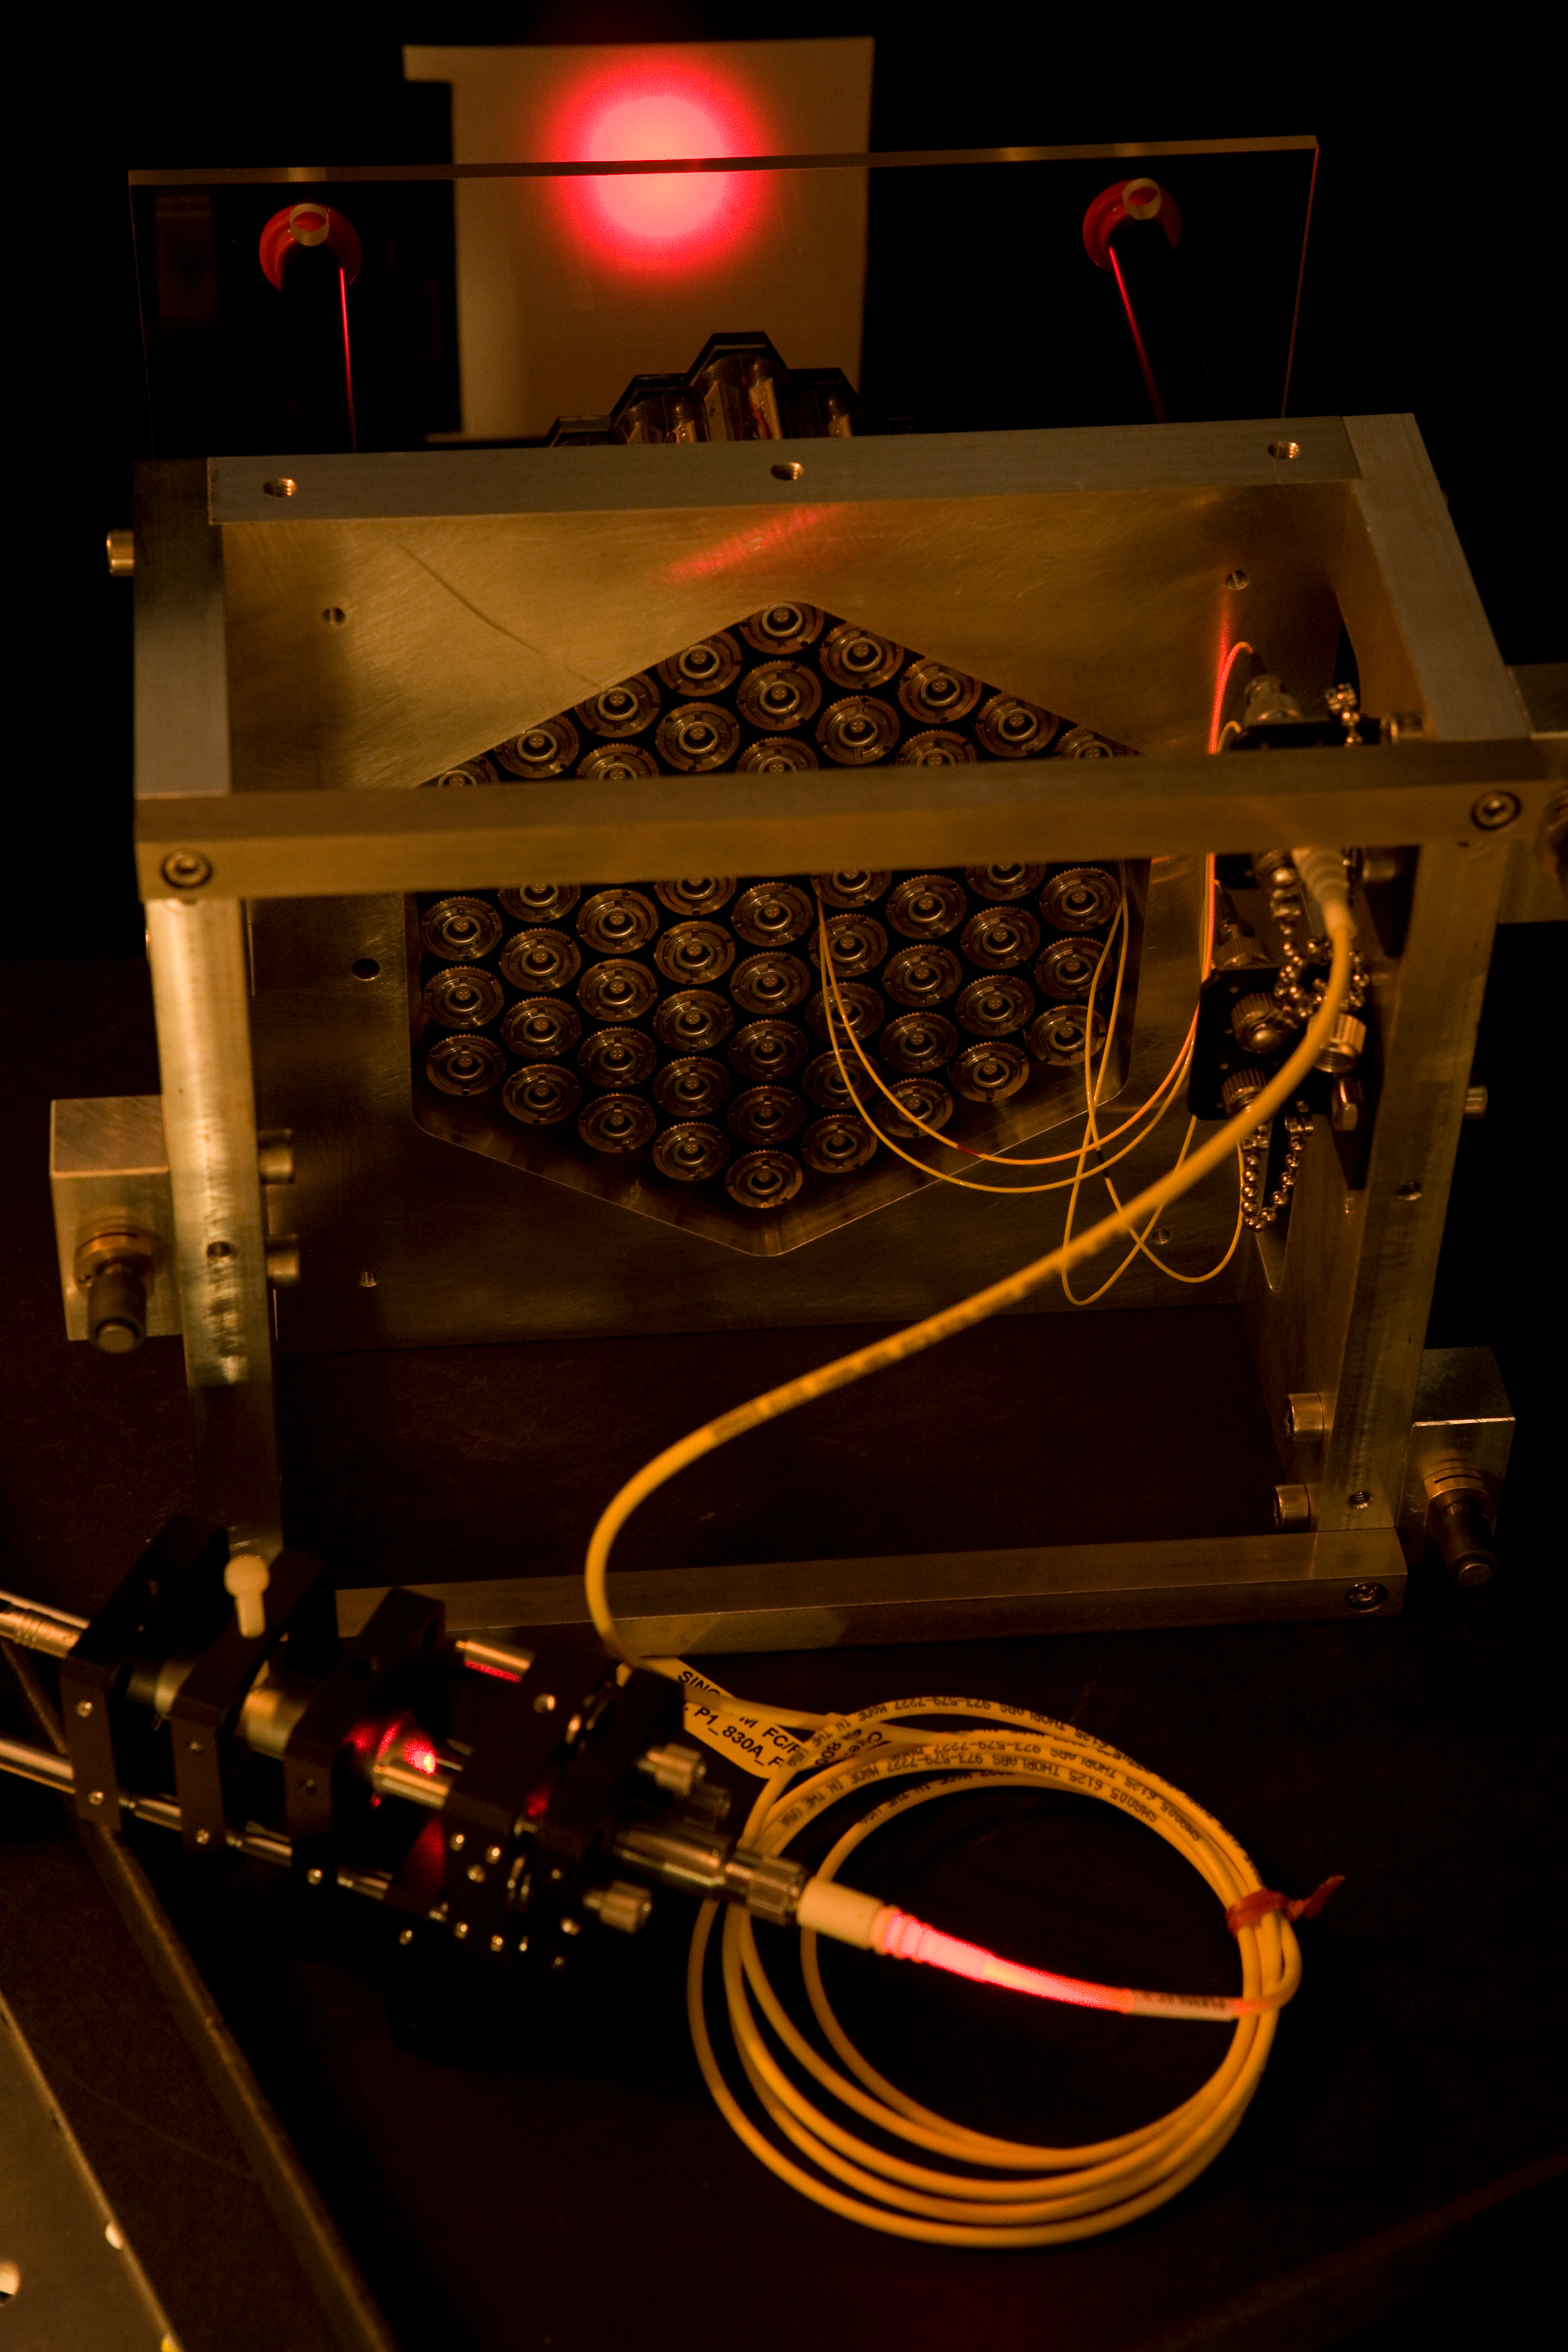

ELT active segmented mirror

The construction of the ELT is only possible with a segmented primary mirror. Scientists at ESO have developed a test bench called Active Phasing Experiment to study a new phasing technology and a new telescope control system. The key subsystem of this experiment is a scaled down Active Segmented Mirror (ASM) composed of sixty-one hexagonal segments of seventeen millimeters side to side (approximately 100 times smaller than of an ELT segment). Each hexagonal mirror can be controlled in piston, tip and tilt. Here you see the assembly of the ASM model. Mar2007

Credit: ESO/H.H.Heyer